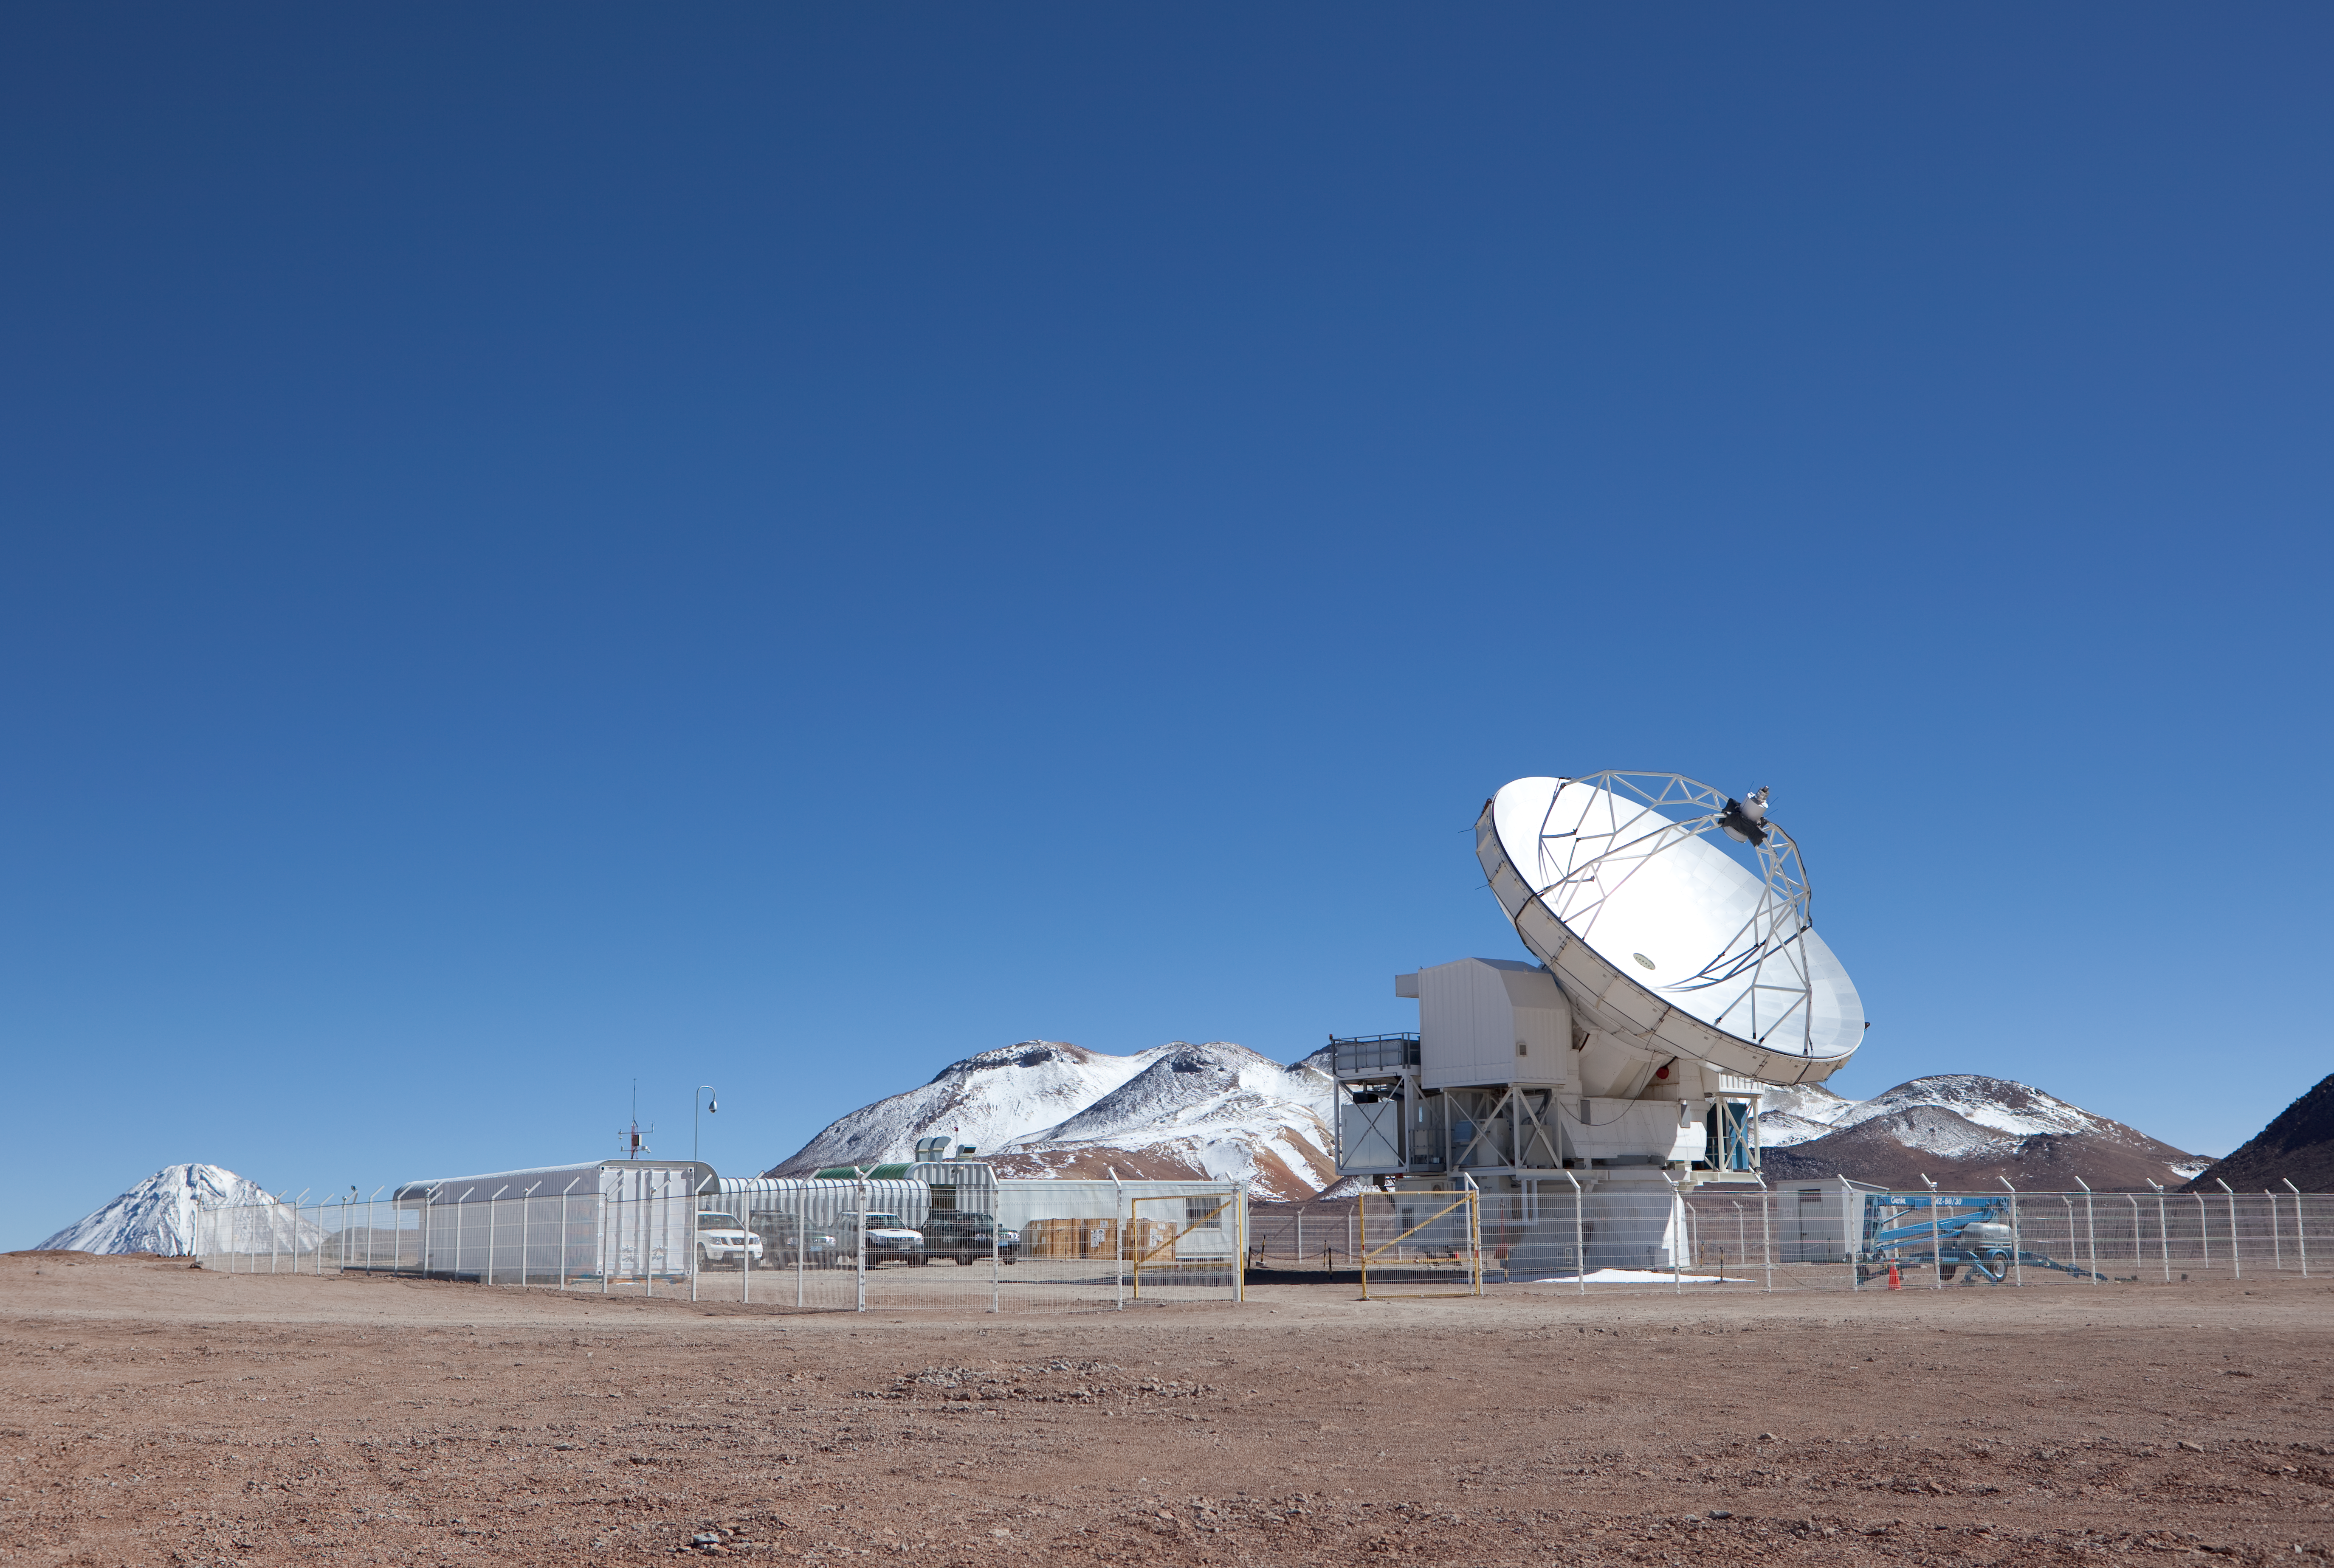

APEX

The APEX antenna. APEX, the Atacama Pathfinder Experiment, is a collaboration between Max Planck Institut für Radioastronomie (MPIfR), Onsala Space Observatory (OSO), and the European Southern Observatory (ESO) at to construct and operate a modified ALMA prototype antenna as a single dish on the high altitude site of Llano Chajnantor in Chile. Observing with APEX will allow for the study of warm and cold dust in starforming regions both in the Milky Way and in distant galaxies in the young universe. Issues like the vast scales of the structure of the Universe down to the physics and chemistry of comets will be addressed. This image was obtained in March 2009.

Credit: ESO